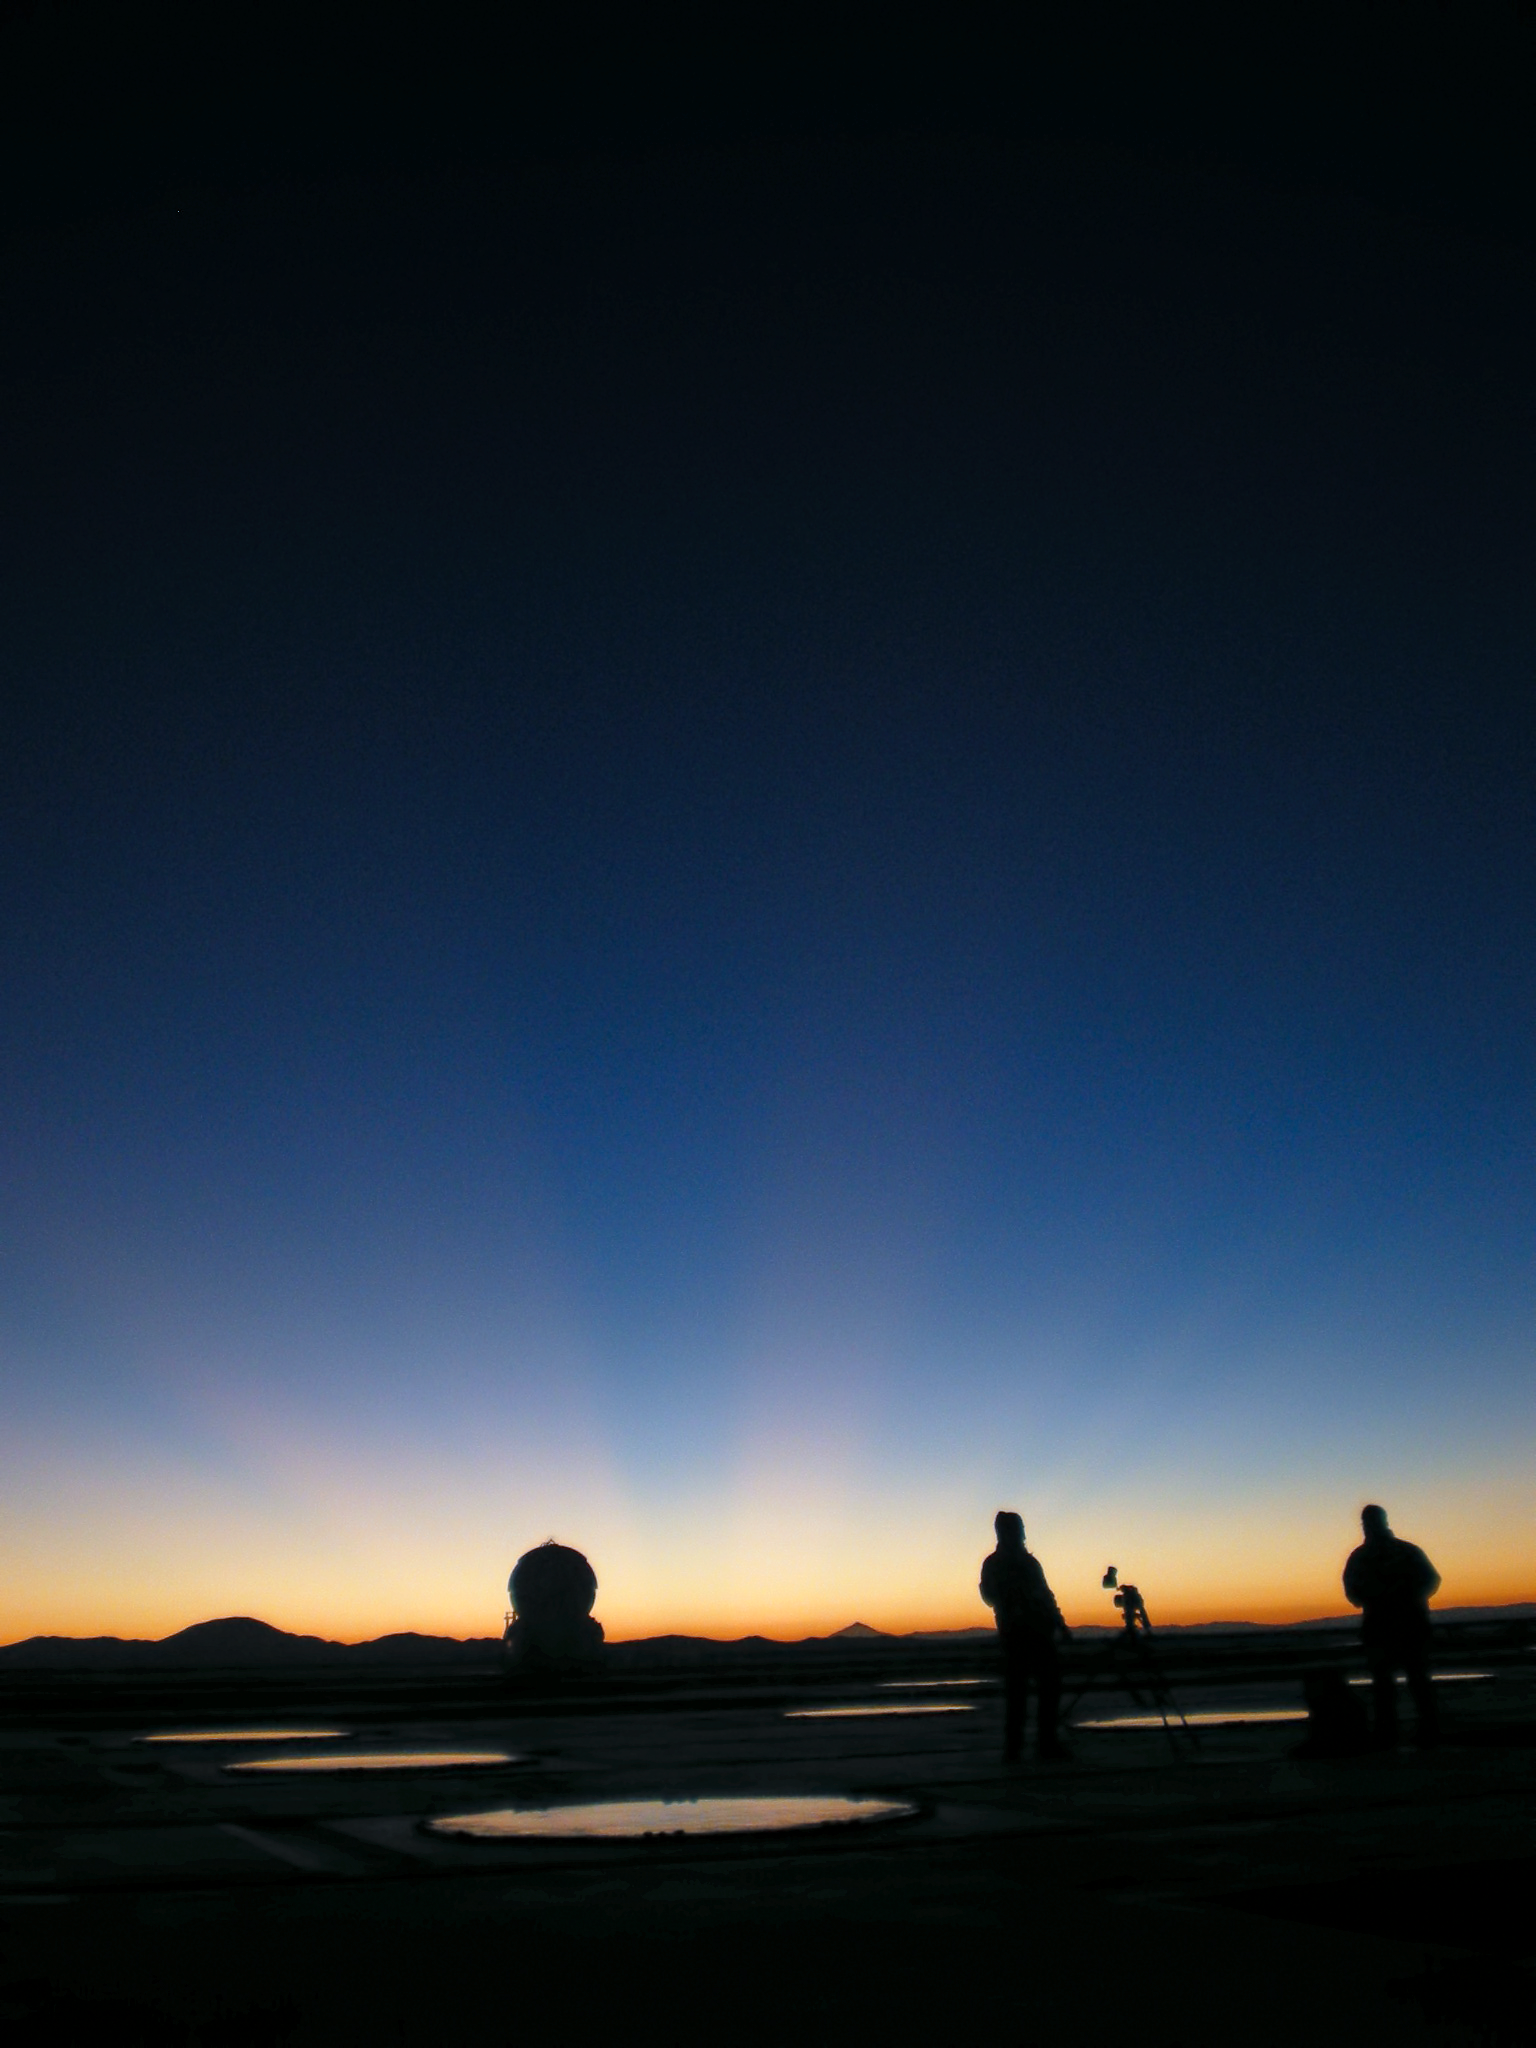

Canadian TV visits Paranal

Photograph from 25 March 2009.

Credit: ESO